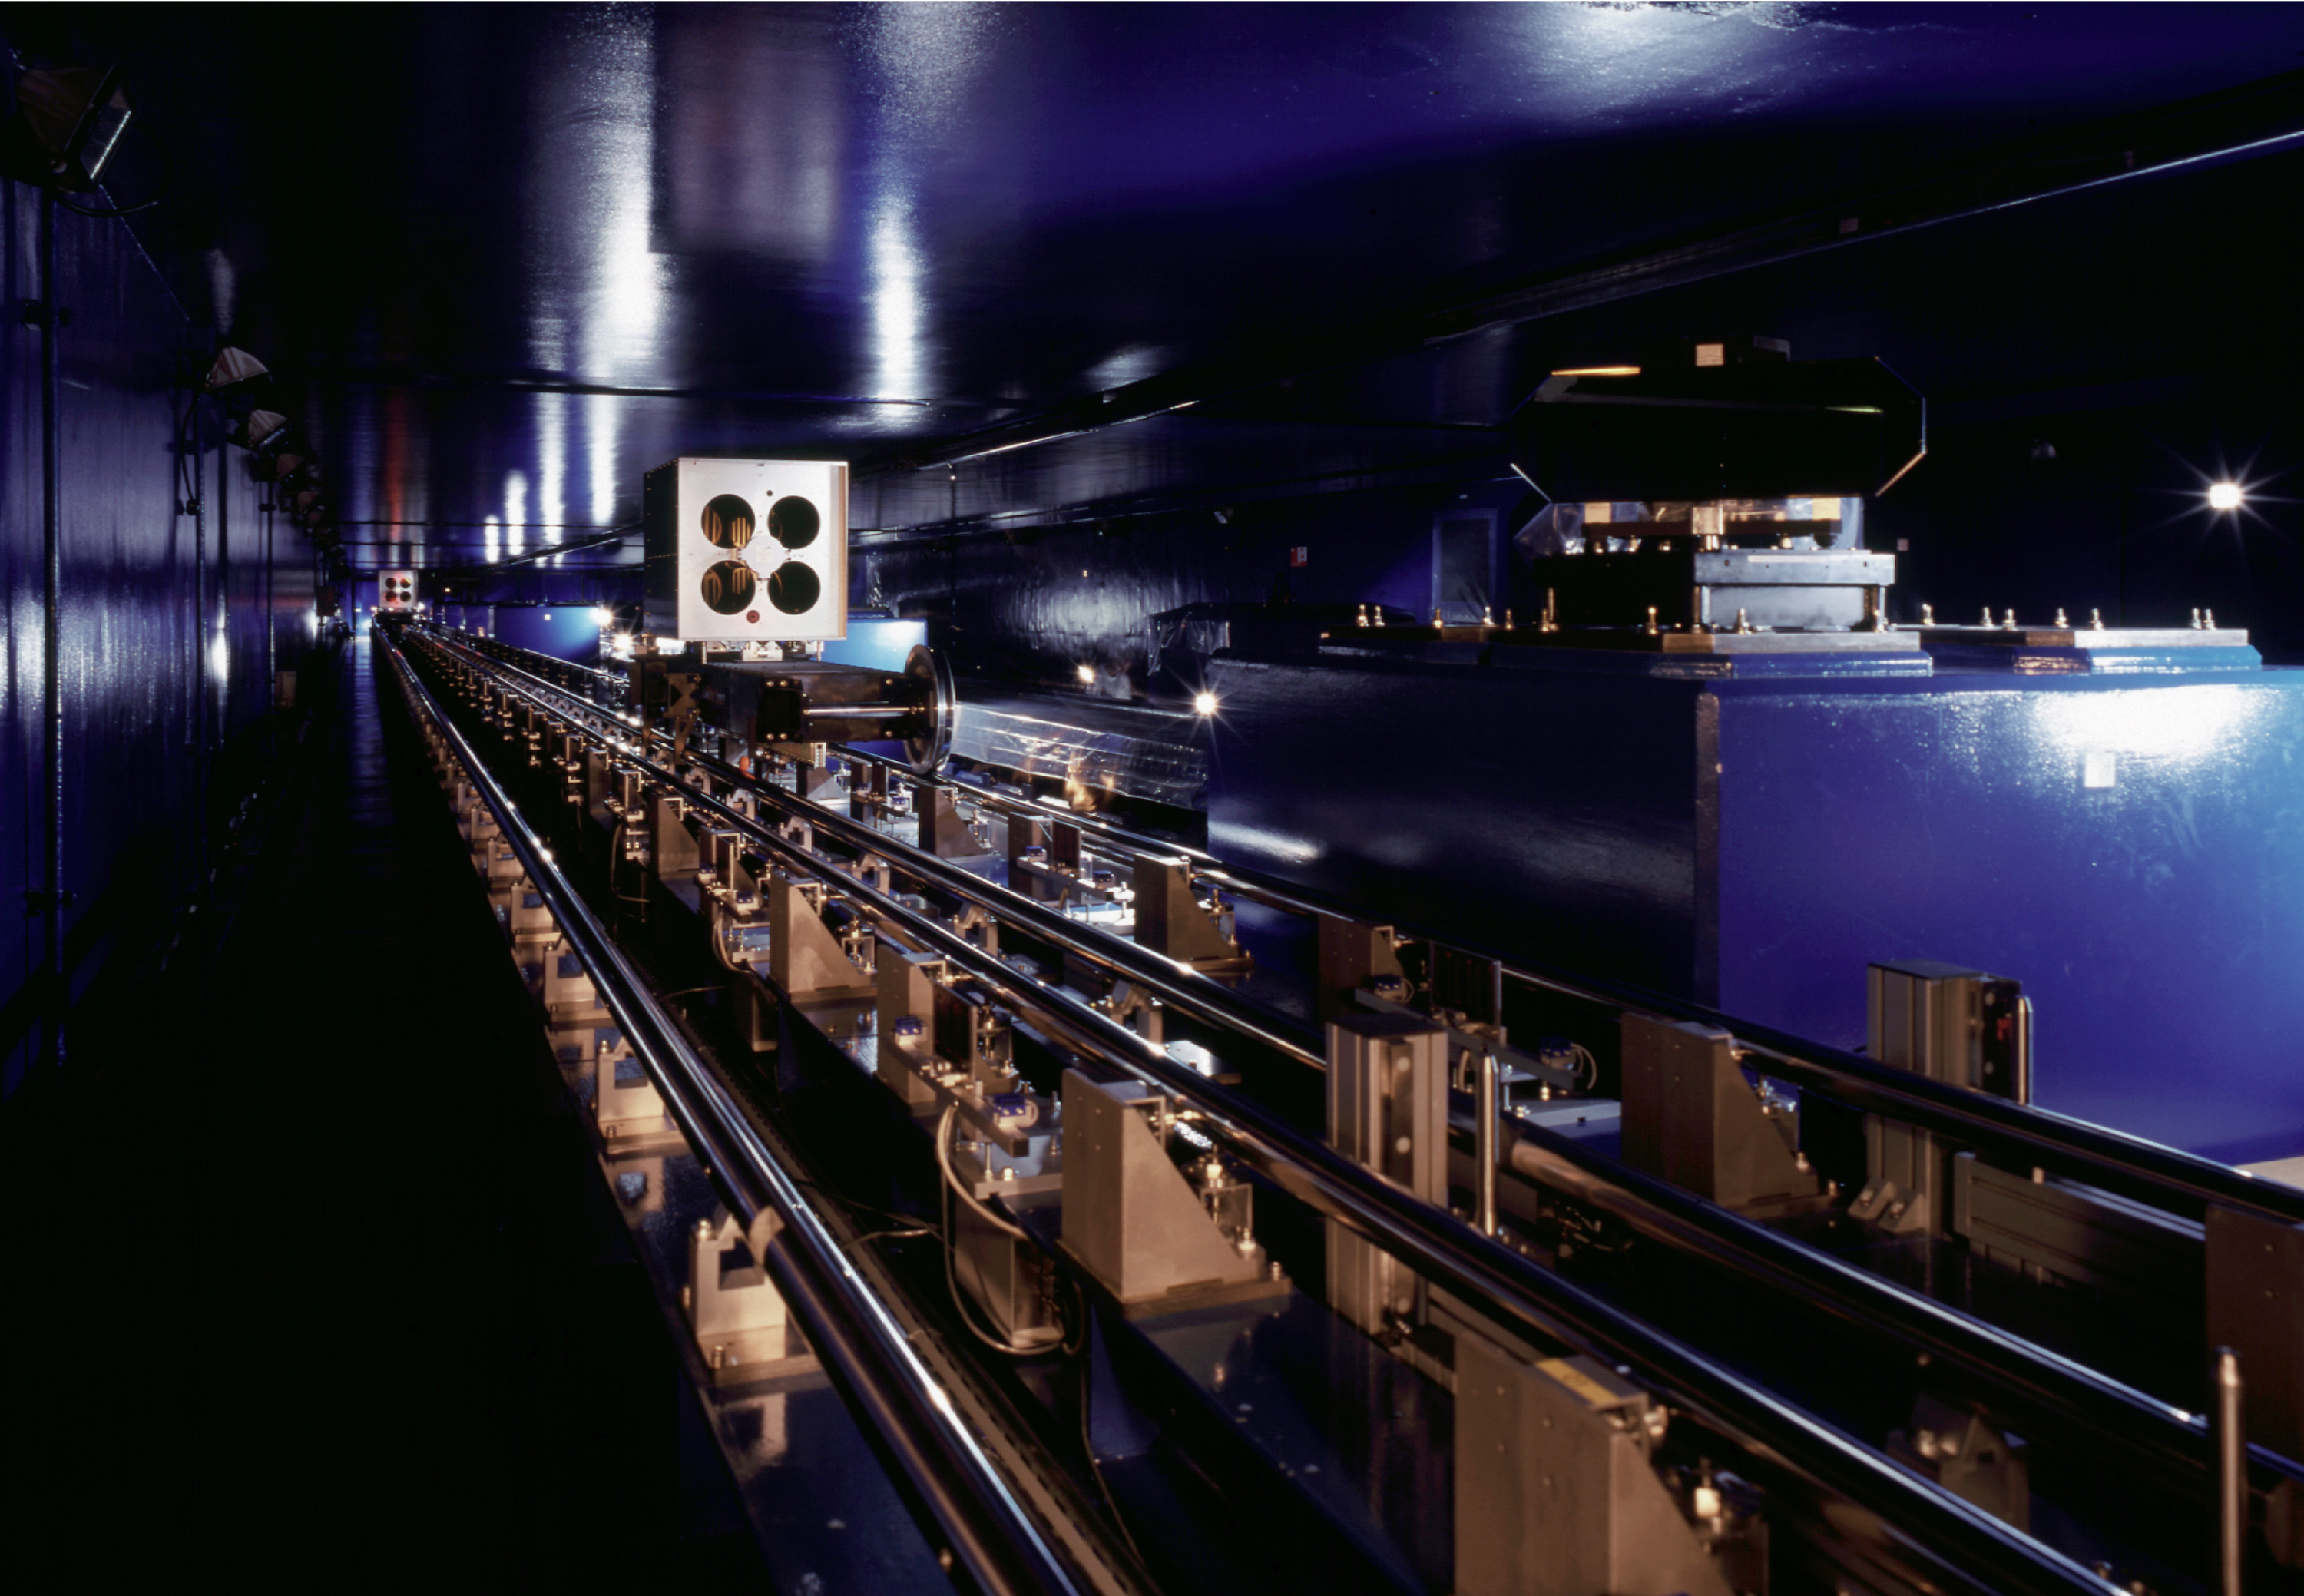

The VLT interferometric tunnel with delay lines

VLT Delay Lines in the Interferometric Tunnel.

Credit: ESO